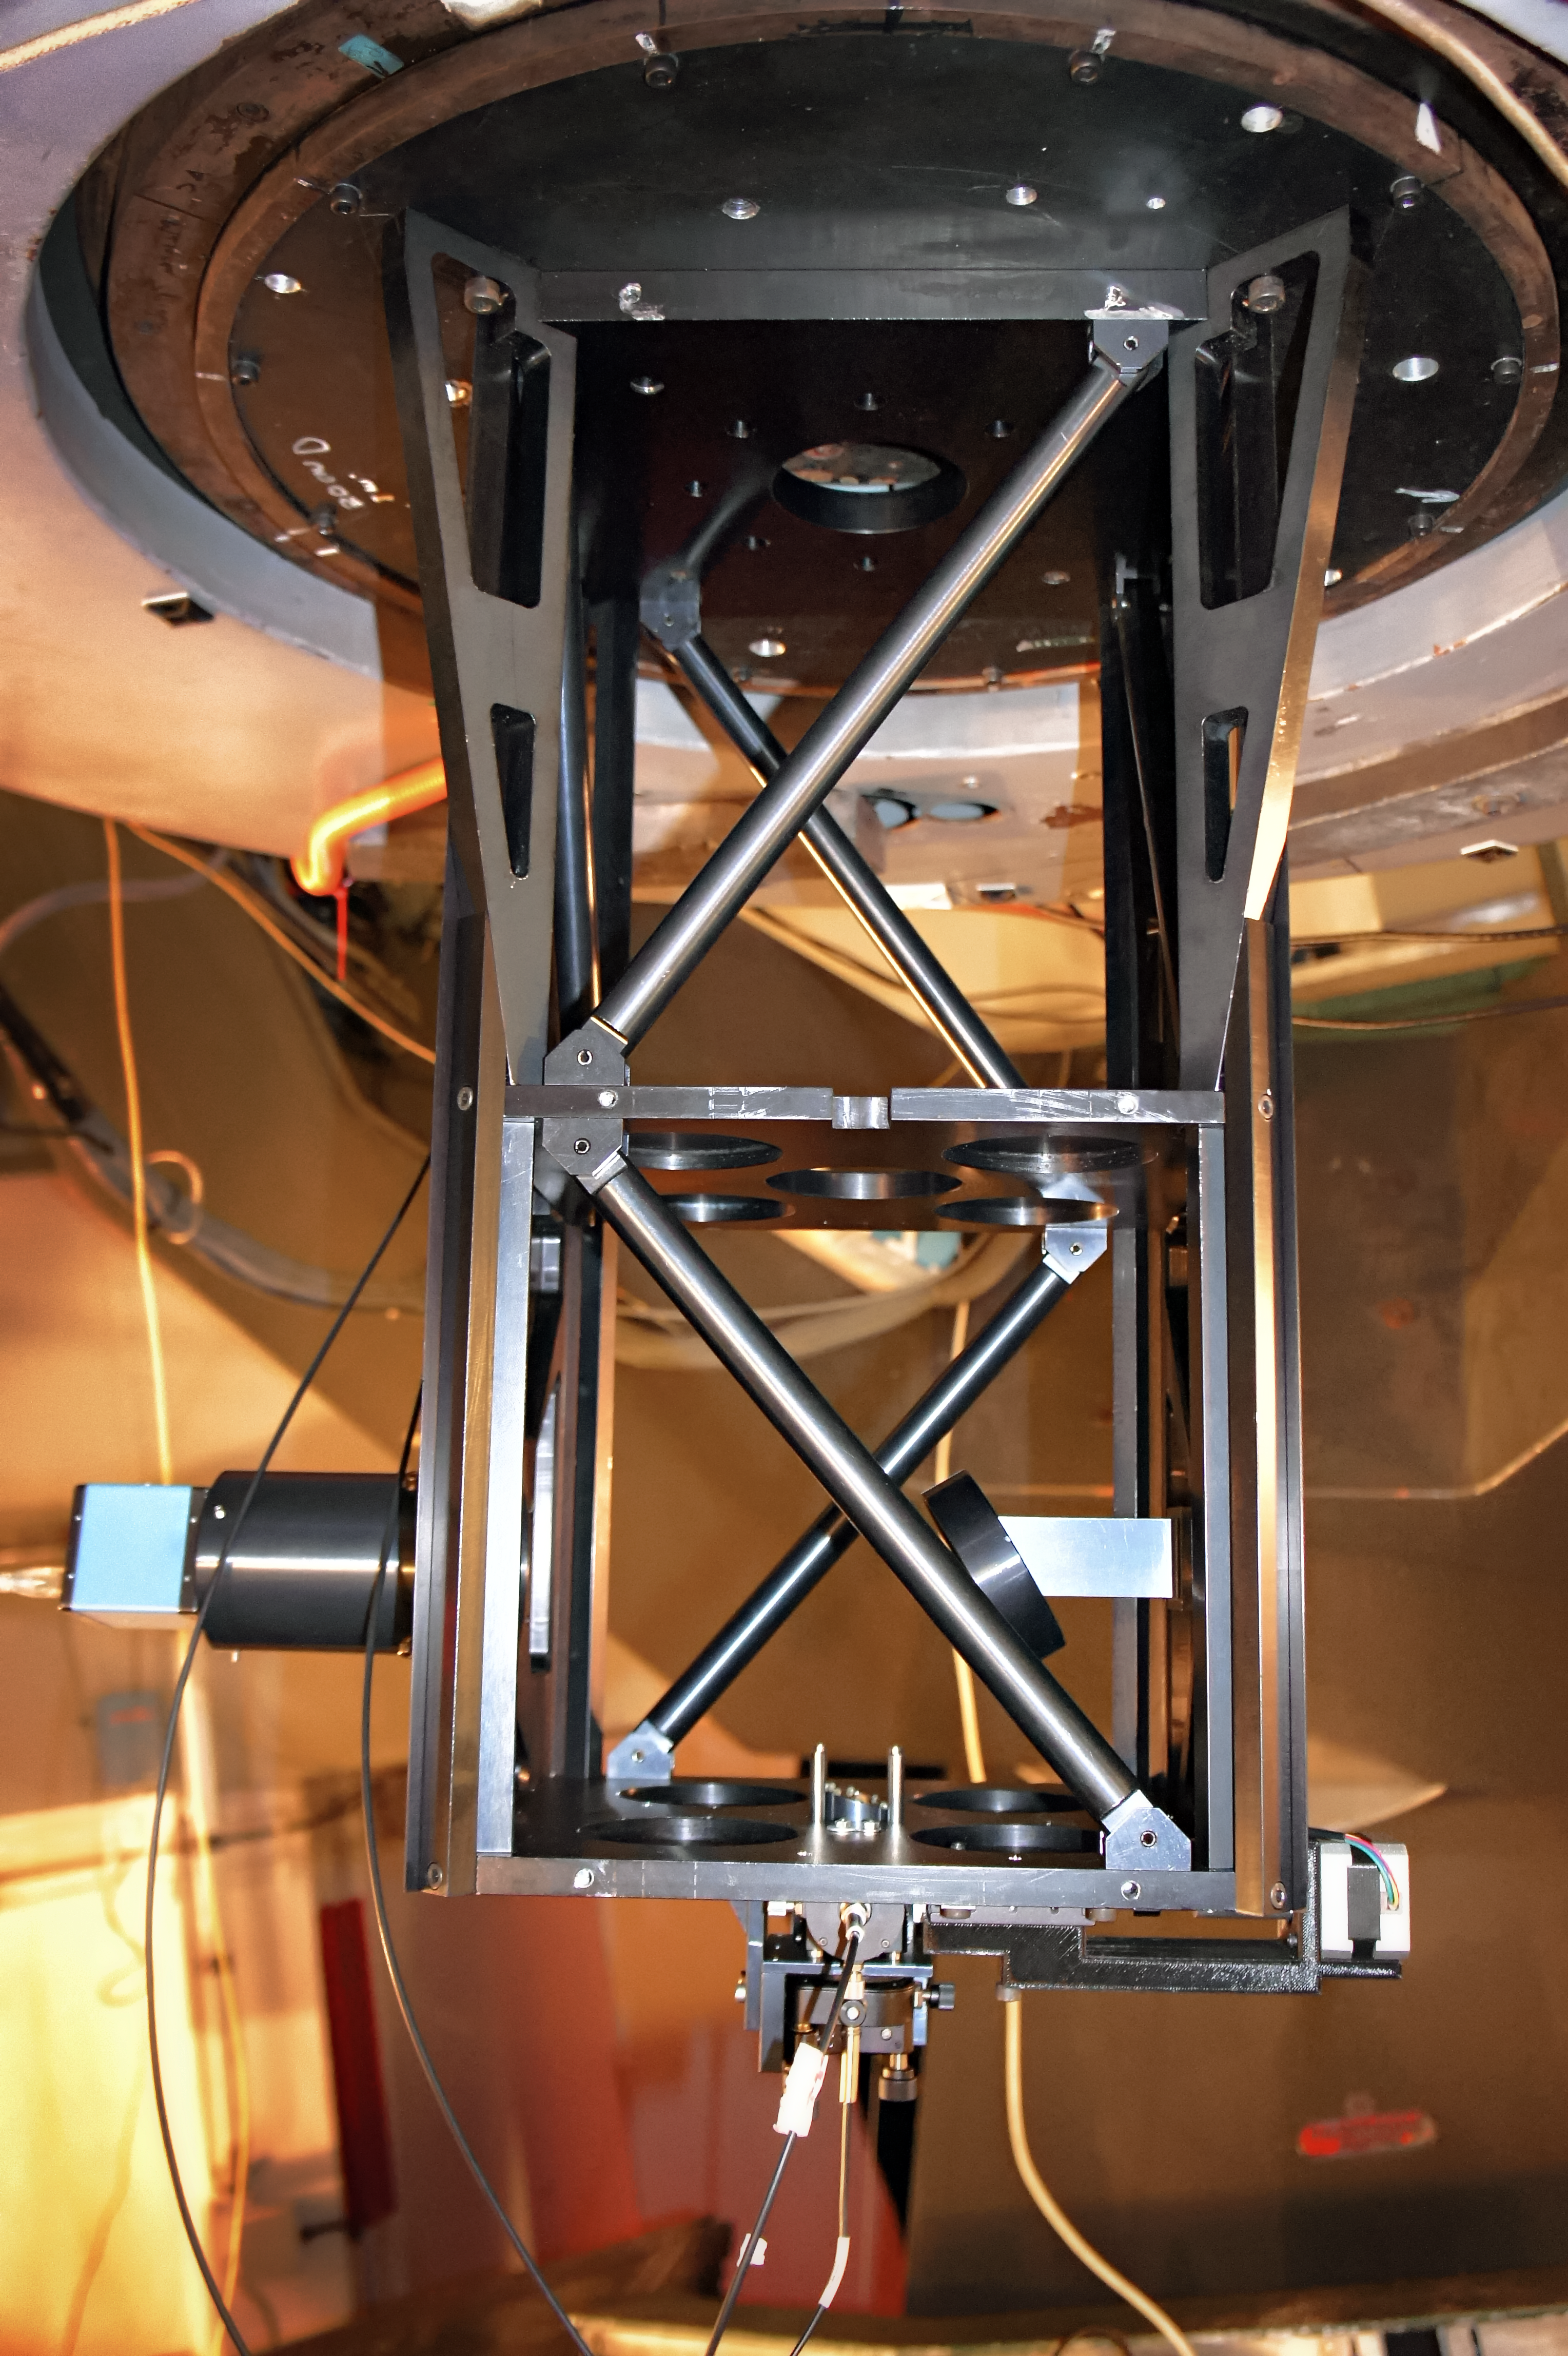

The FIDEOS instrument

The FIDEOS instrument mounting on the 1-m telescope at ESO’s La Silla Observatory, operated by the Universidad Católica del Norte (UCN).

Credit: FIDEOS team